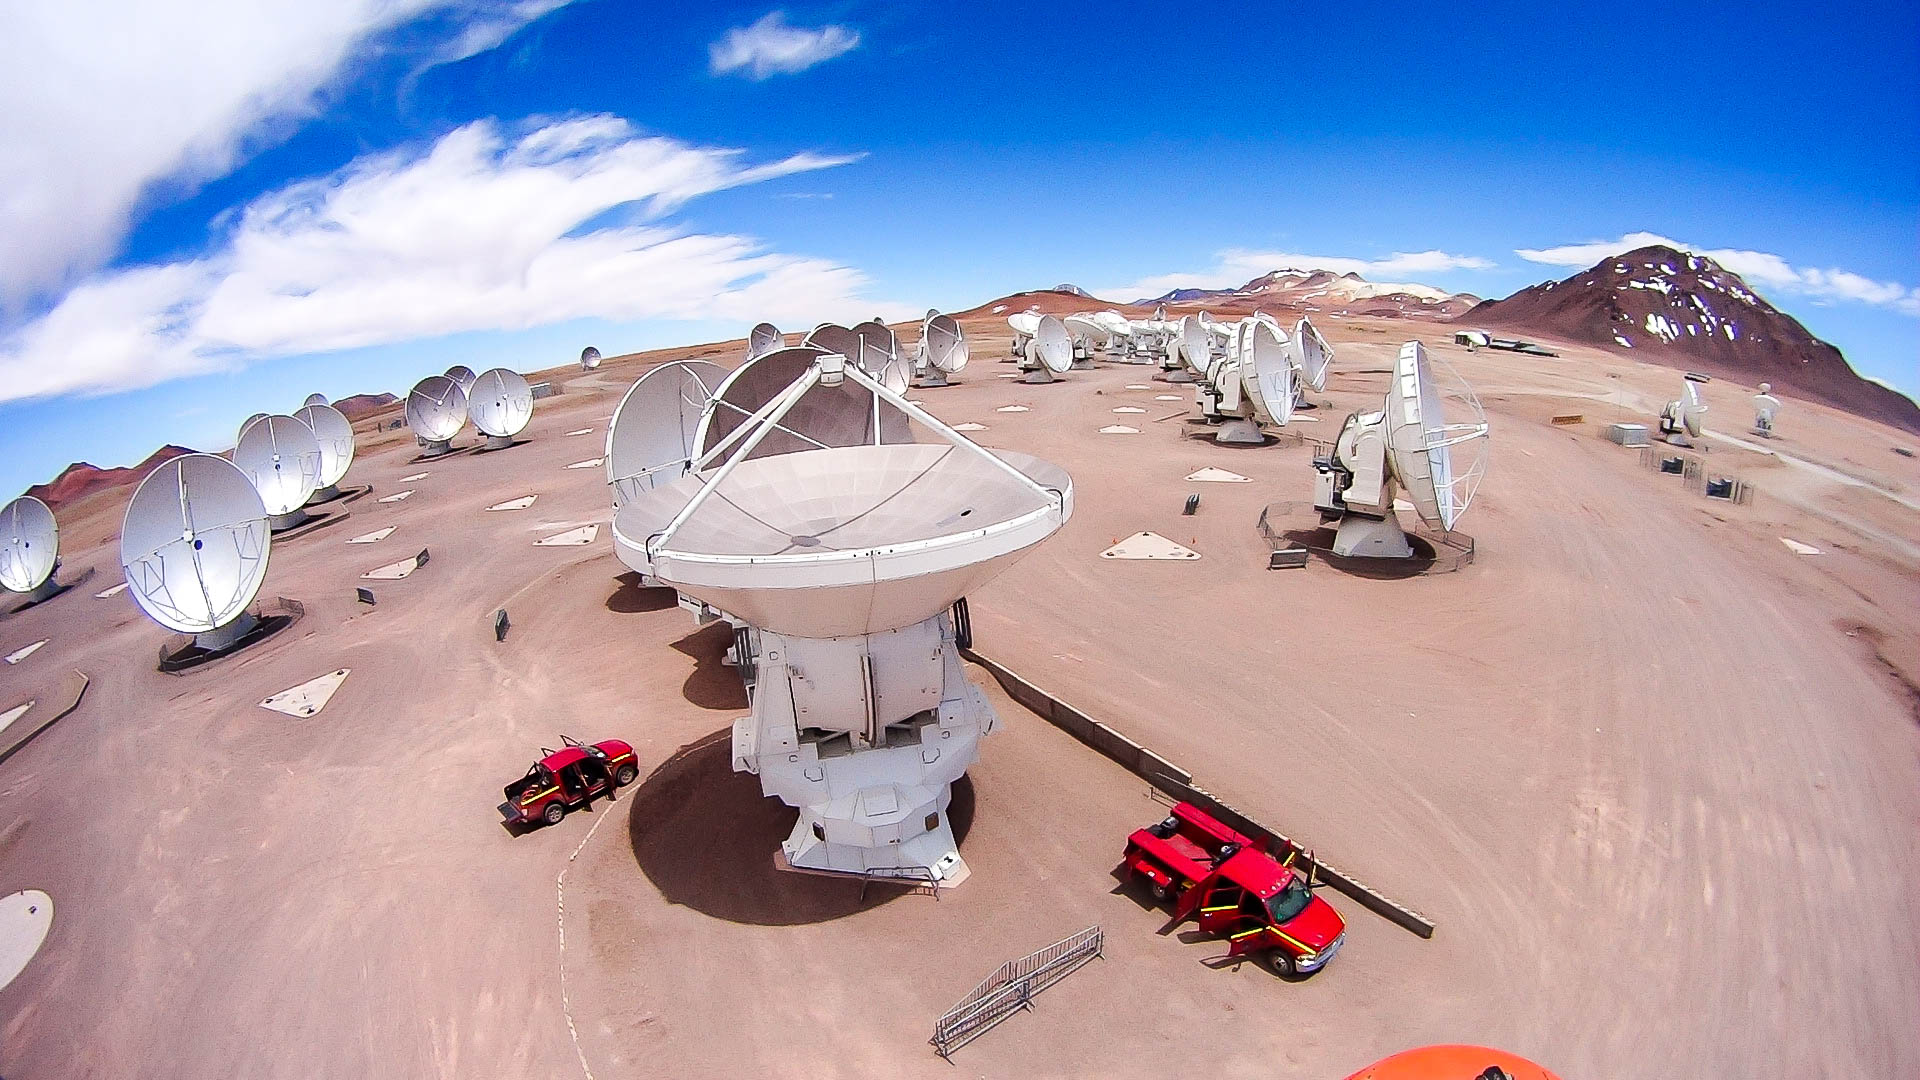

Aerial view of the central cluster

Aerial view of the central cluster.

Credit: Juan Carlos Rojas - ALMA (ESO/NAOJ/NRAO)